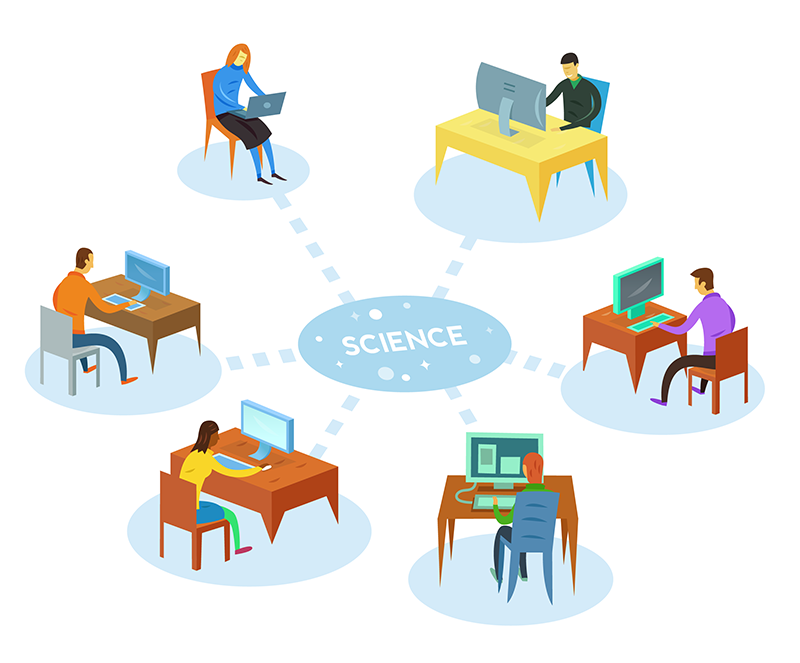

How to participate in astronomy research

This illustration is part of the IAU Theme "How to participate in astronomy research"

Credit: IAU/Alex Mathers (alexmathers.net)